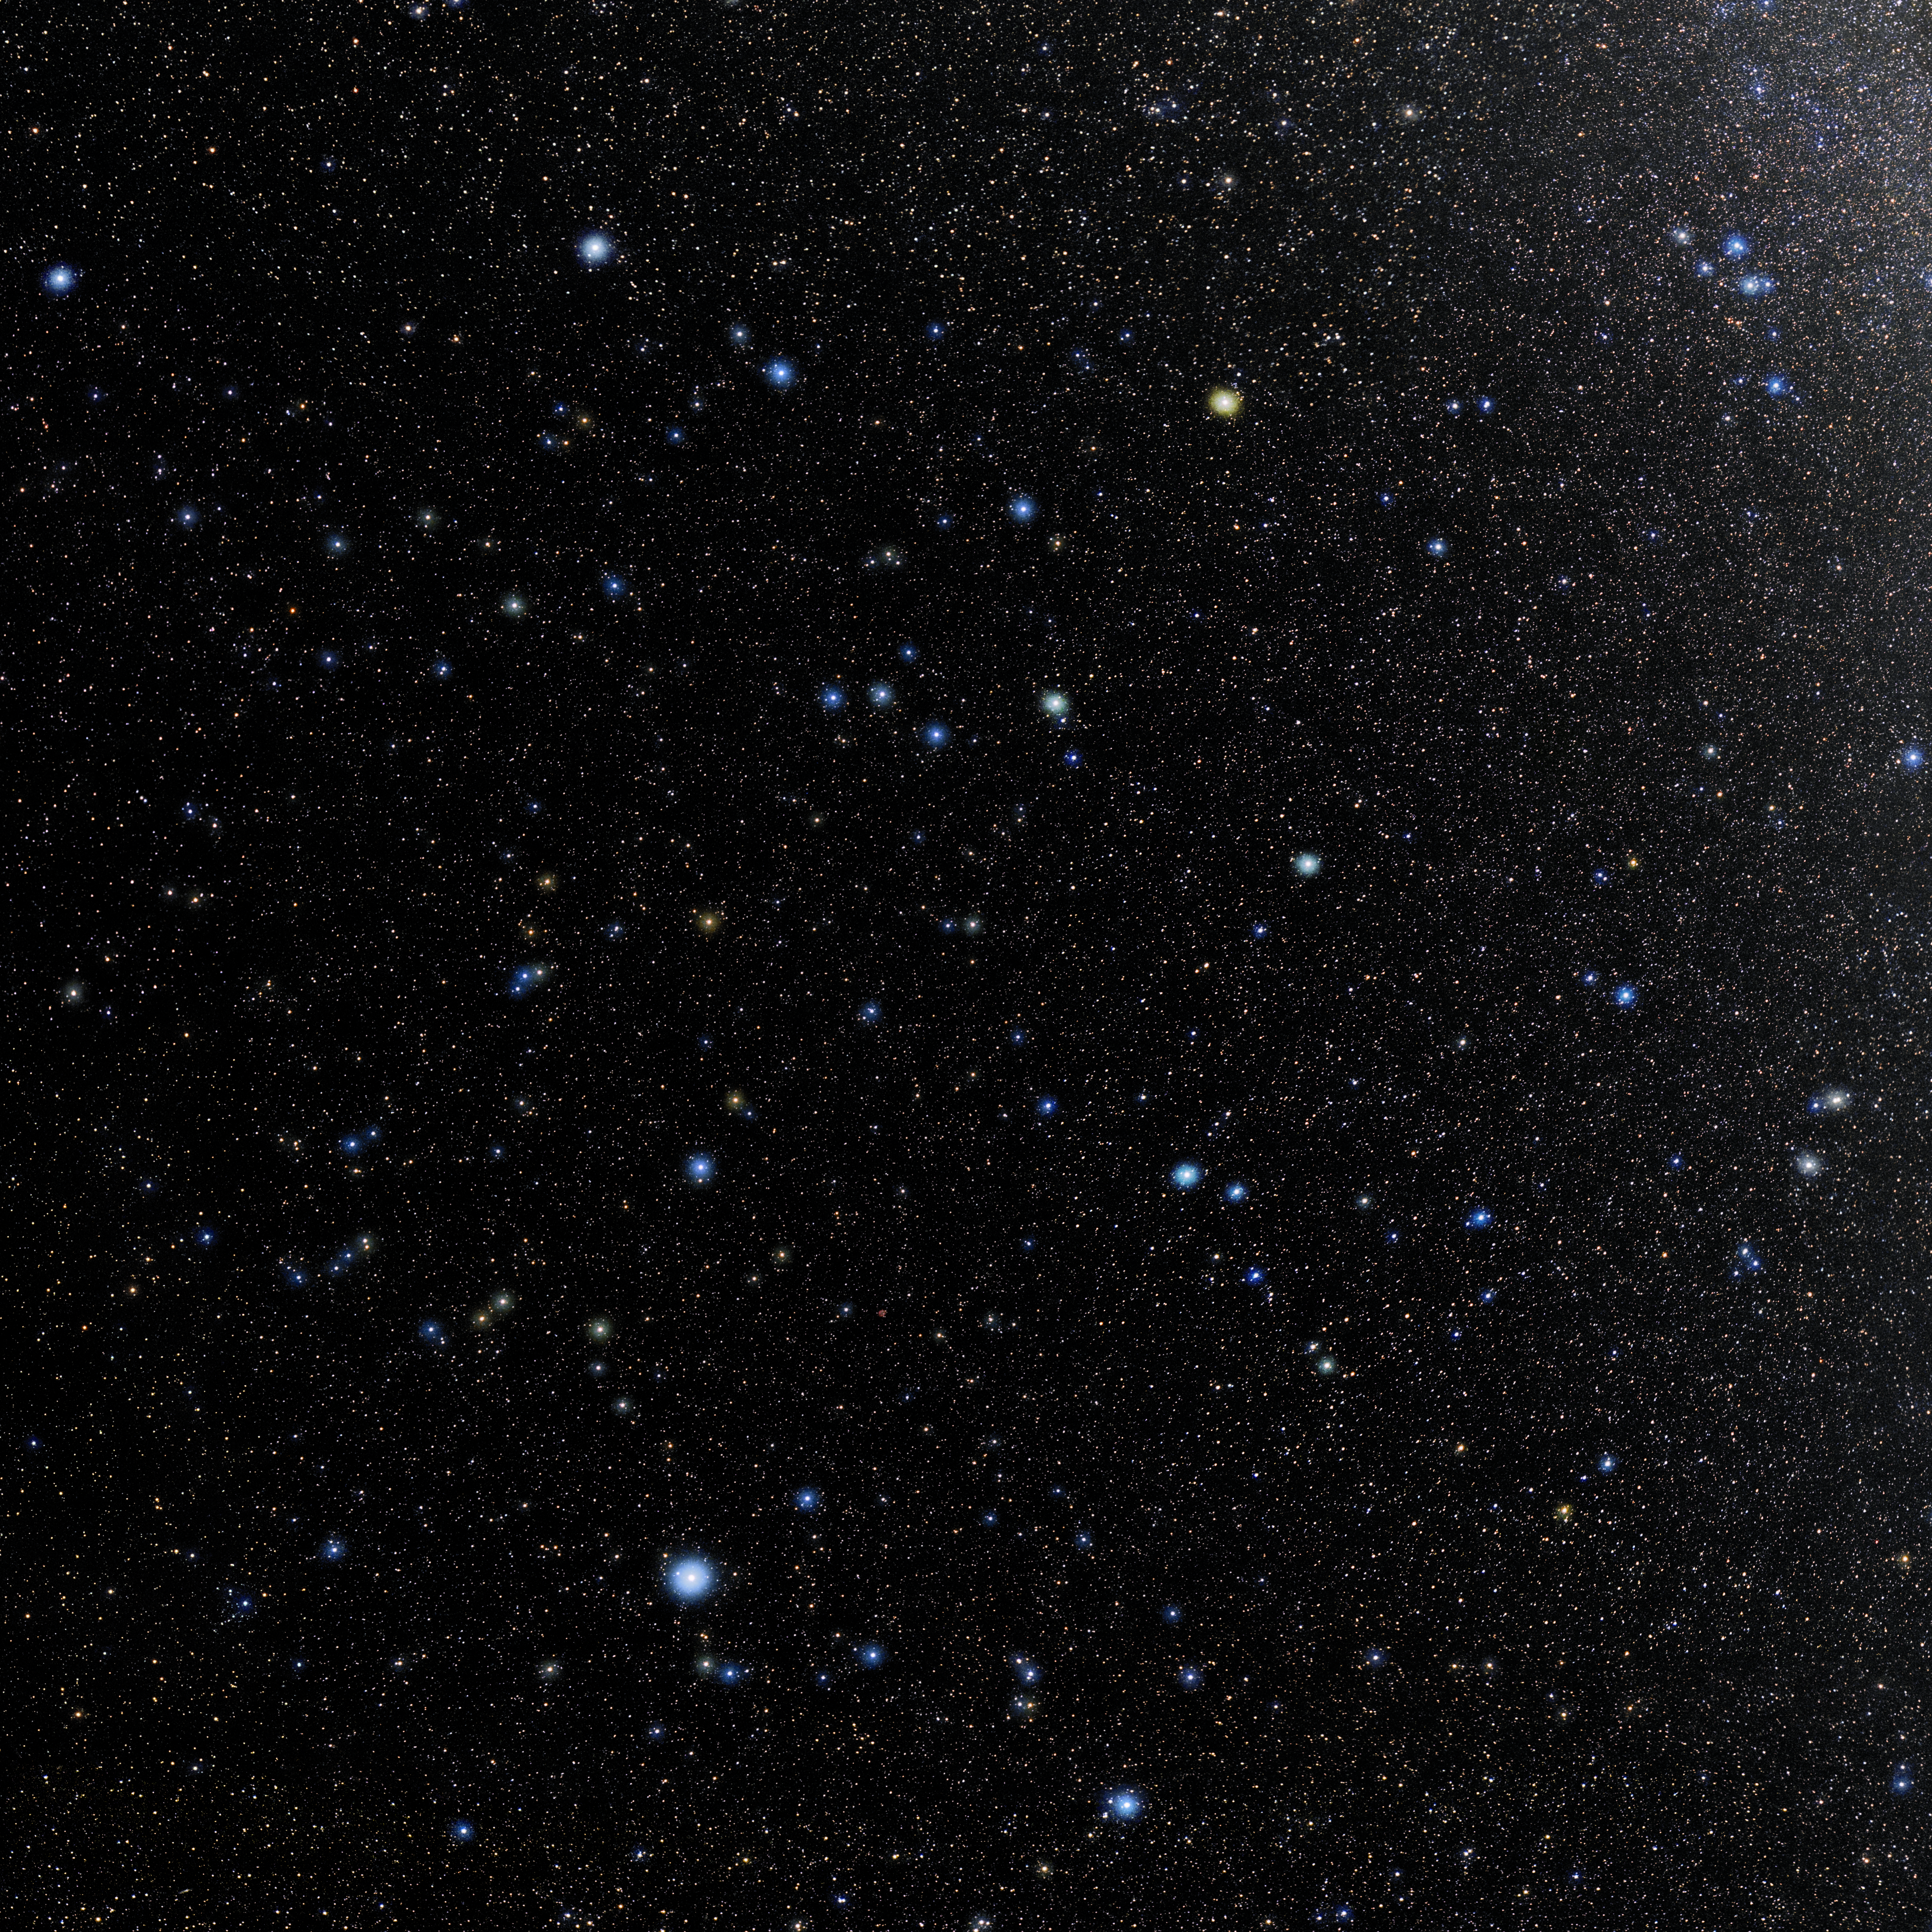

Aquarius

Photo of the constellation Aquarius produced by NOIRLab in collaboration with Eckhard Slawik, a German astrophotographer. Here is the annotated version.

Credit: E. Slawik/NOIRLab/NSF/AURA/M. Zamani